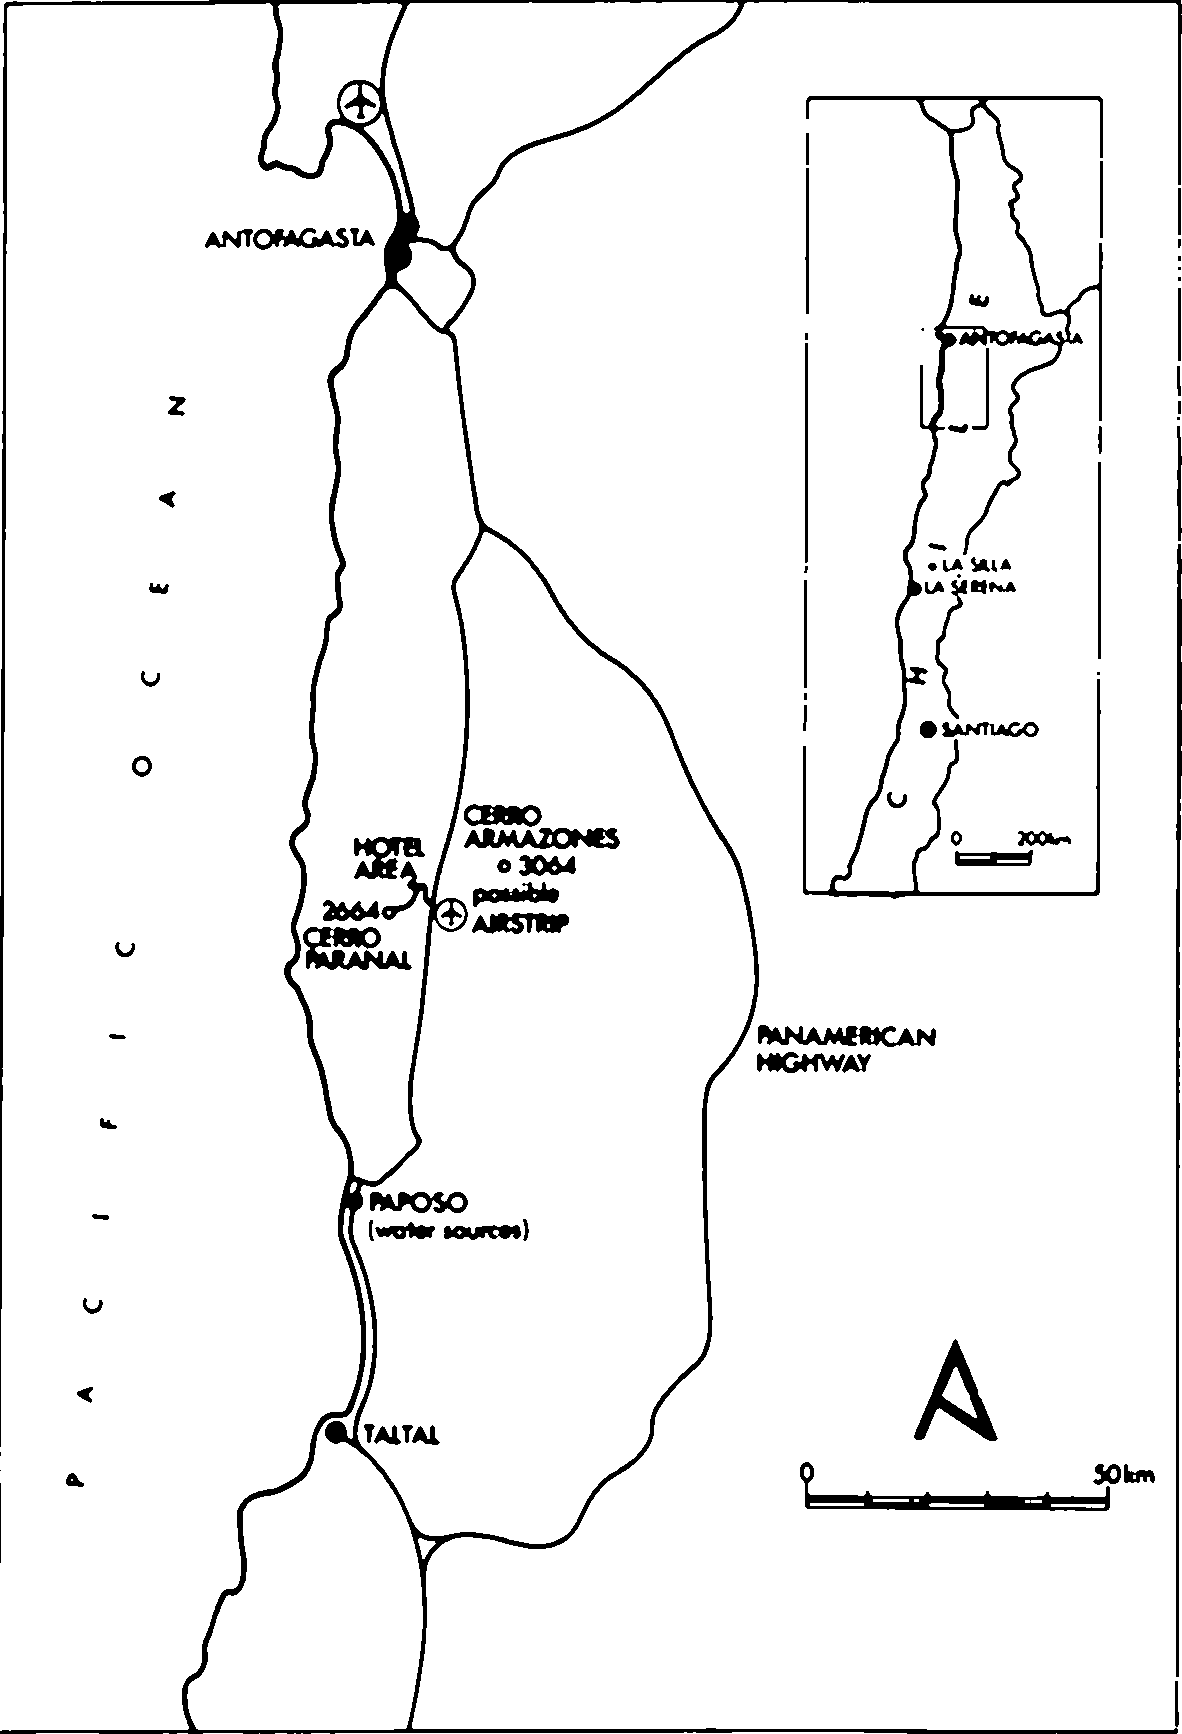

A map of northern Chile, with the location of Cerro Paranal indicated

A map of northern Chile, with the location of Cerro Paranal indicated. (ESO Press Release eso9015)

Credit: ESO